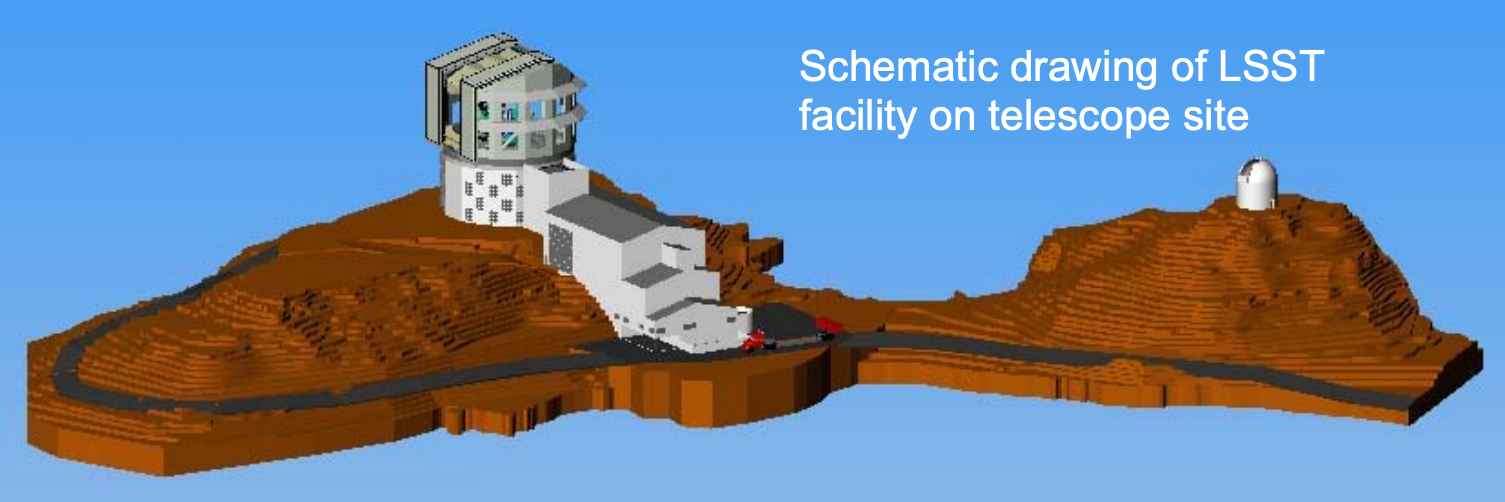

Schematic drawing of LSST on facility telescope site

Credit: NOIRLab